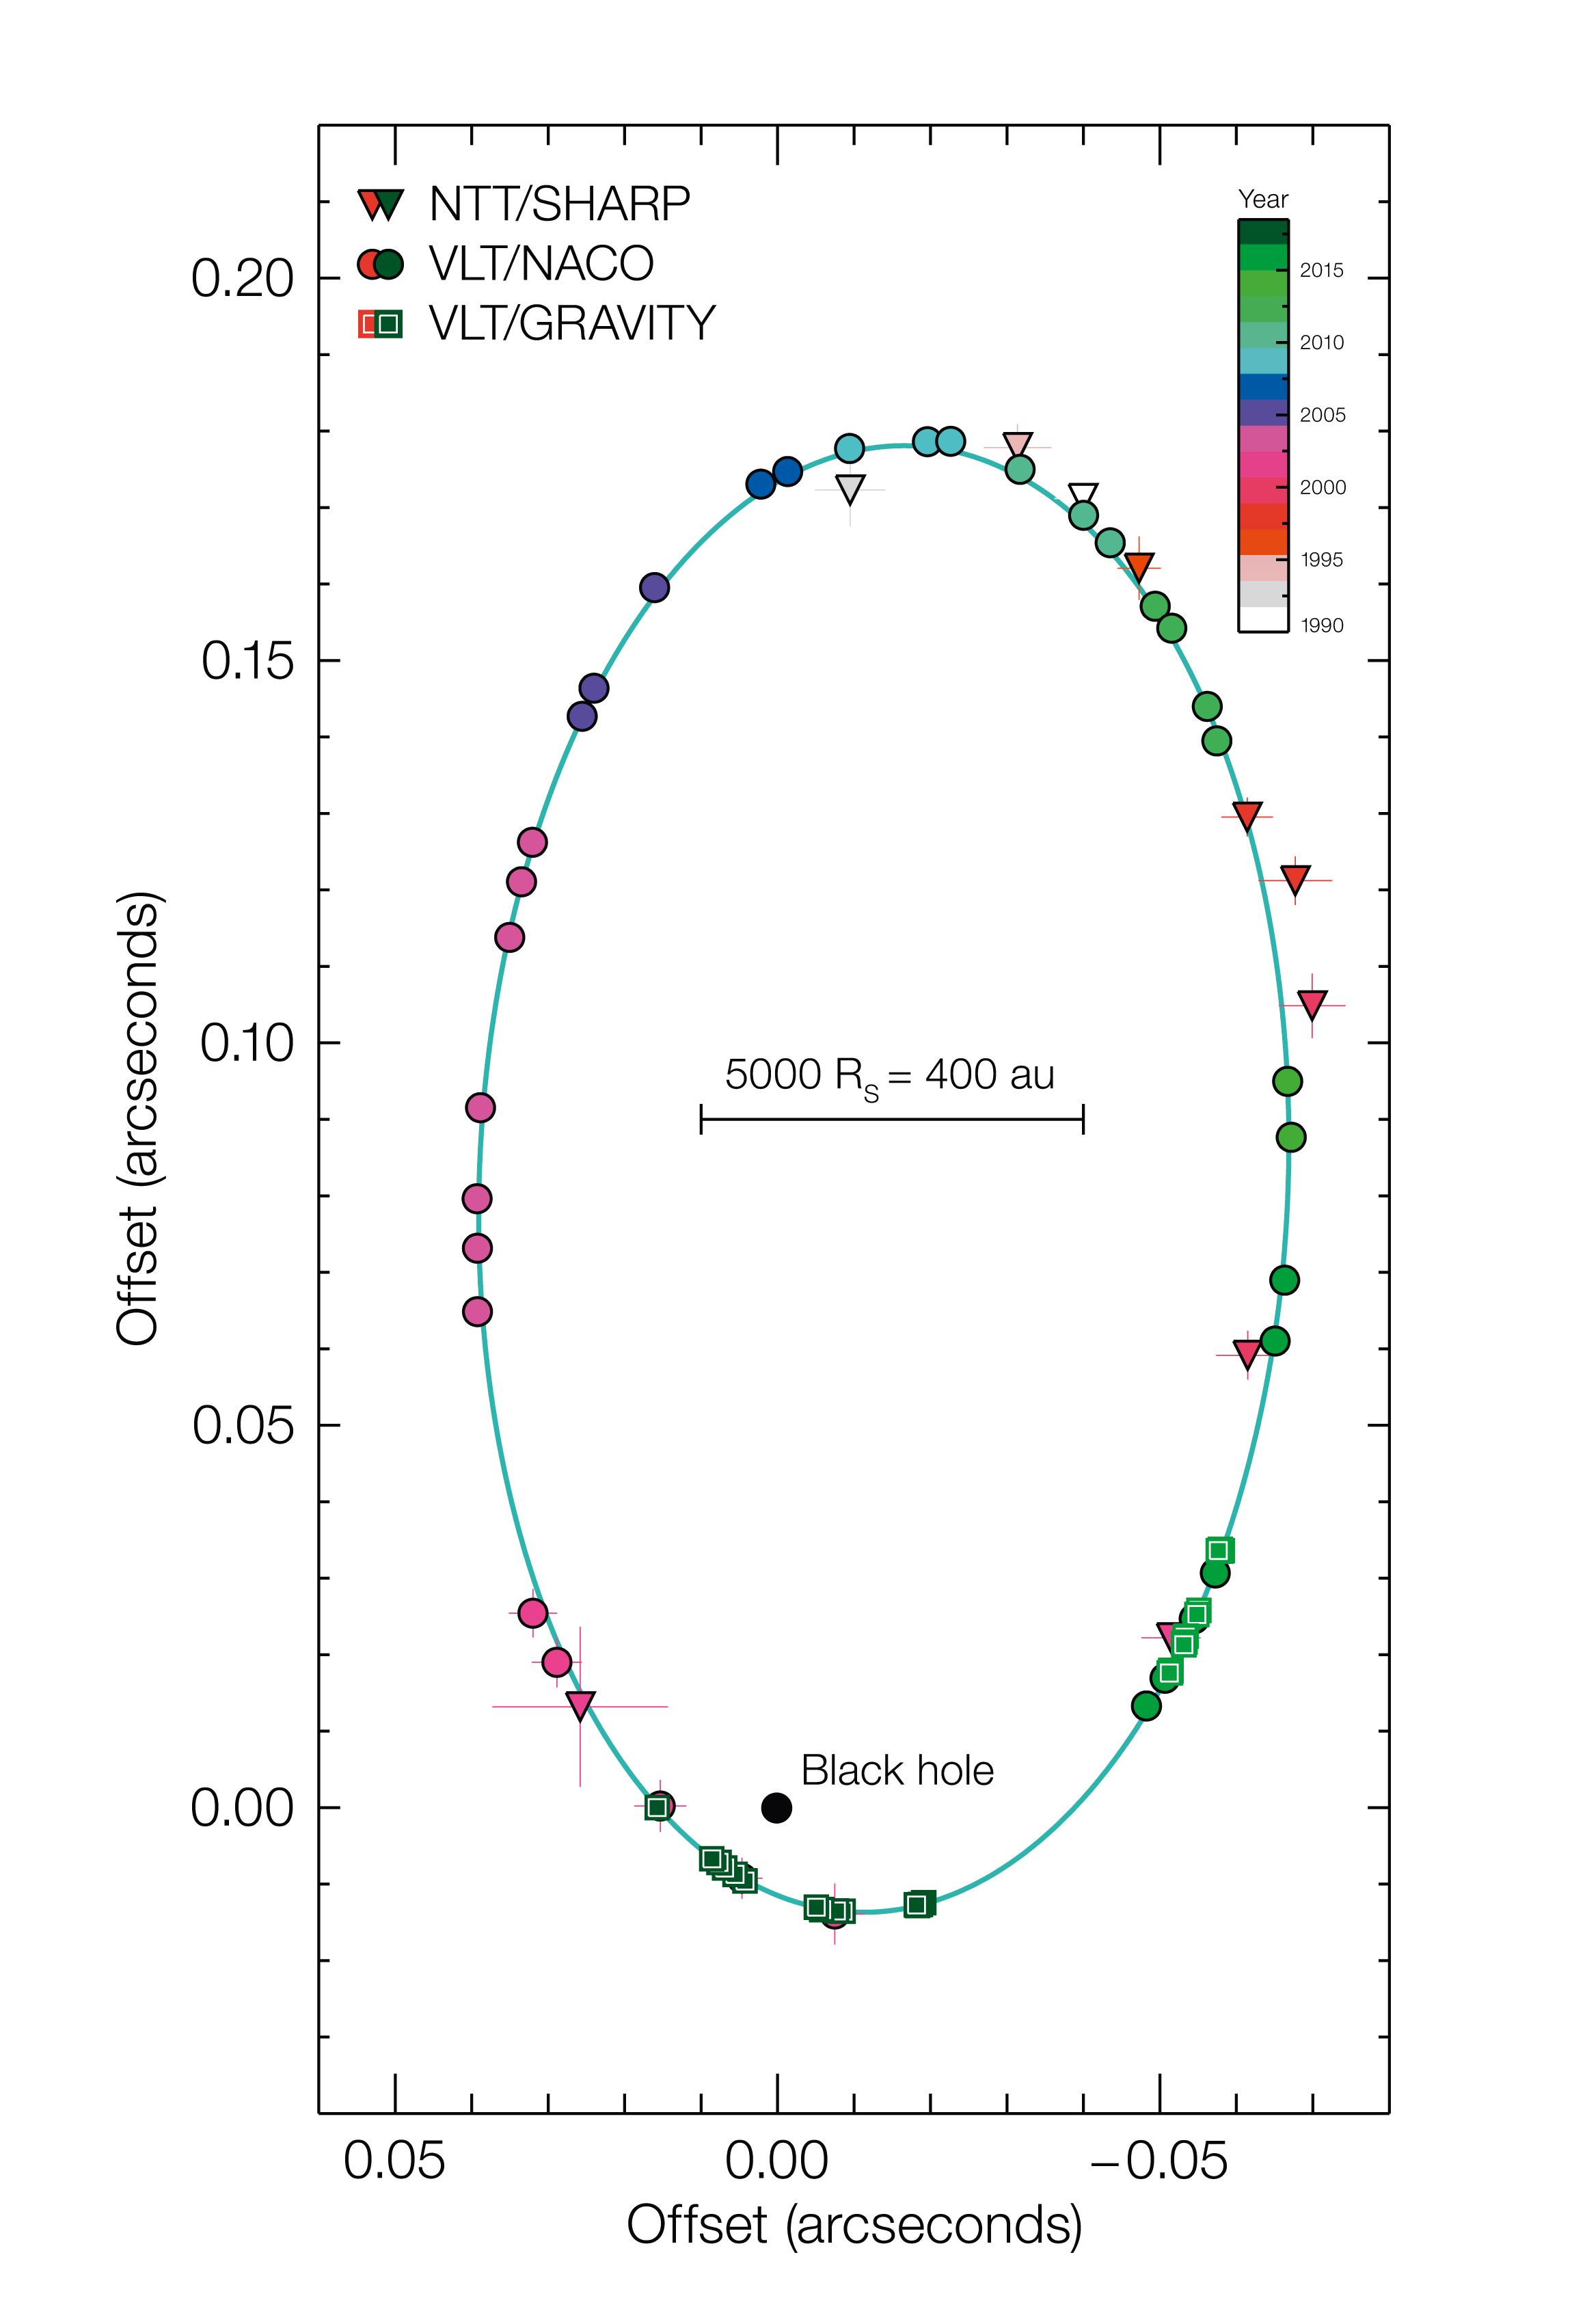

Orbit diagram of S2 around black hole at centre of the Milky Way

This diagram shows the motion of the star S2 around the supermassive black hole at the centre of the Milky Way. It was compiled from observations with ESO telescopes and instruments over a period of more than 25 years. The star takes 16 years to complete one orbit and was very close to the black hole in May 2018. Note that the sizes of the black hole and the star are not to scale.

Credit: ESO/MPE/GRAVITY Collaboration